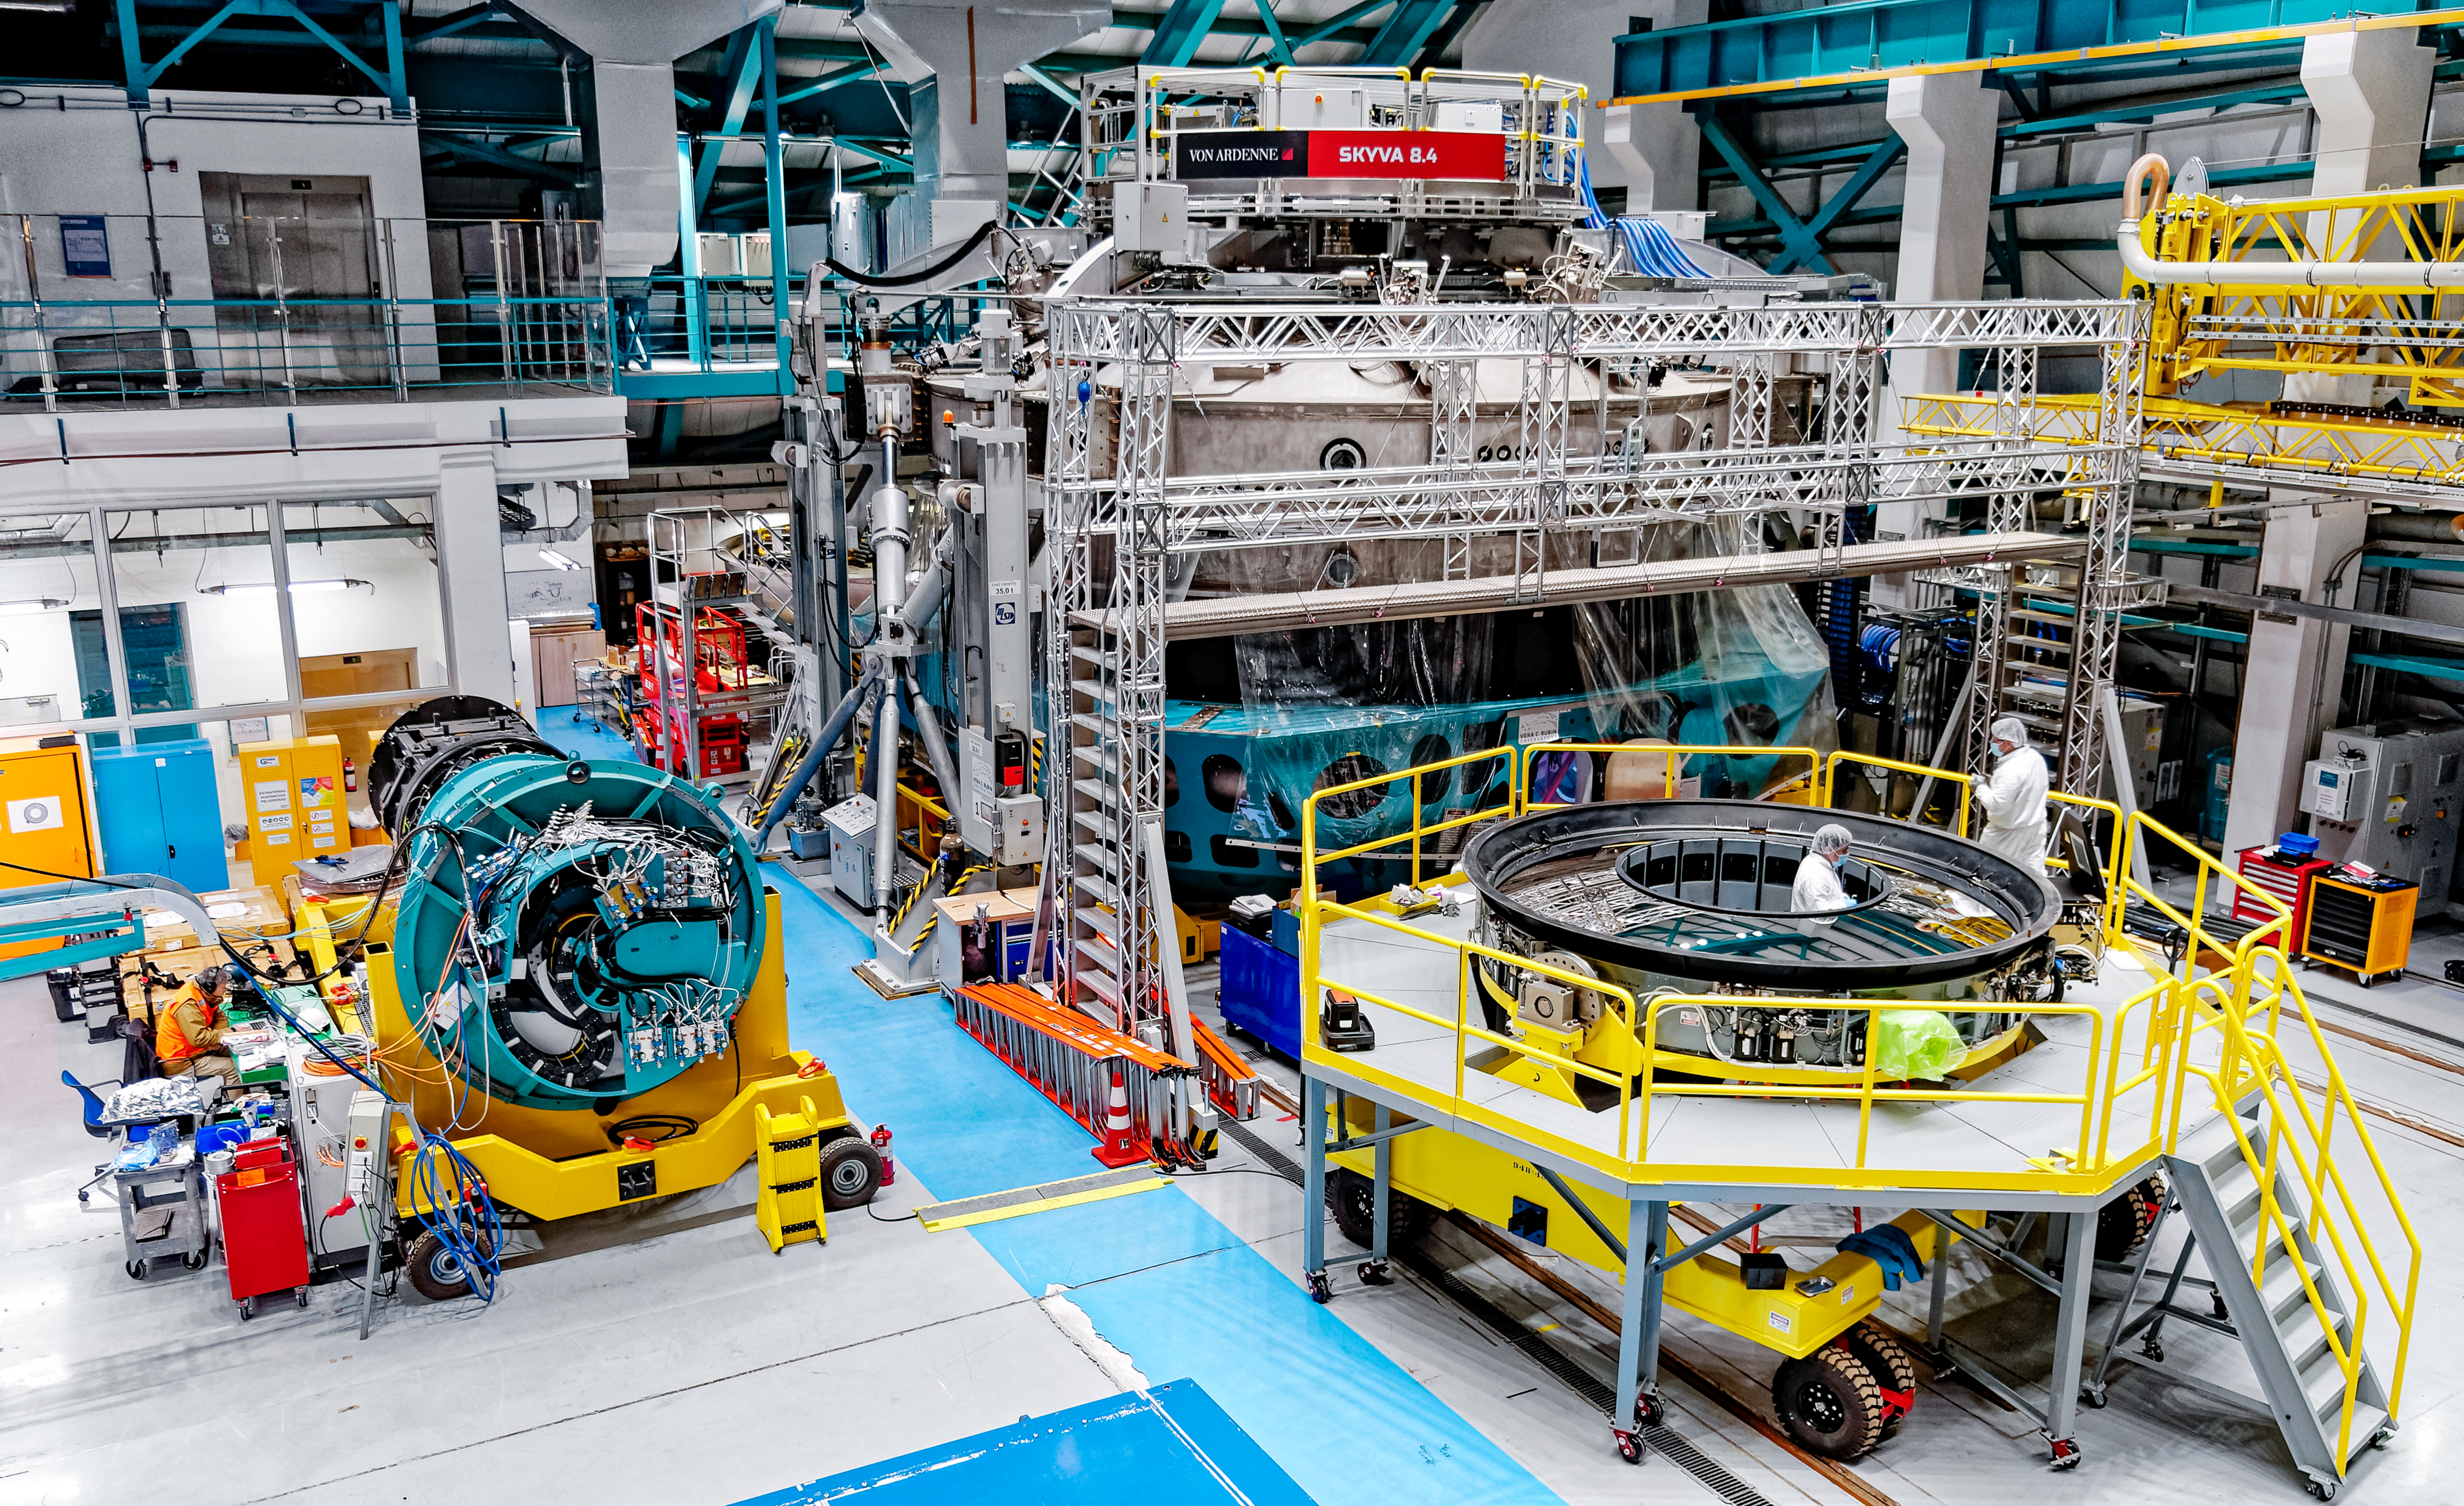

Preparing the secondary mirror for installation

The Rubin summit team works to prepare the secondary mirror's support structure.

Credit: RubinObs/NOIRLab/SLAC/NSF/DOE/AURA/W. O'Mullane